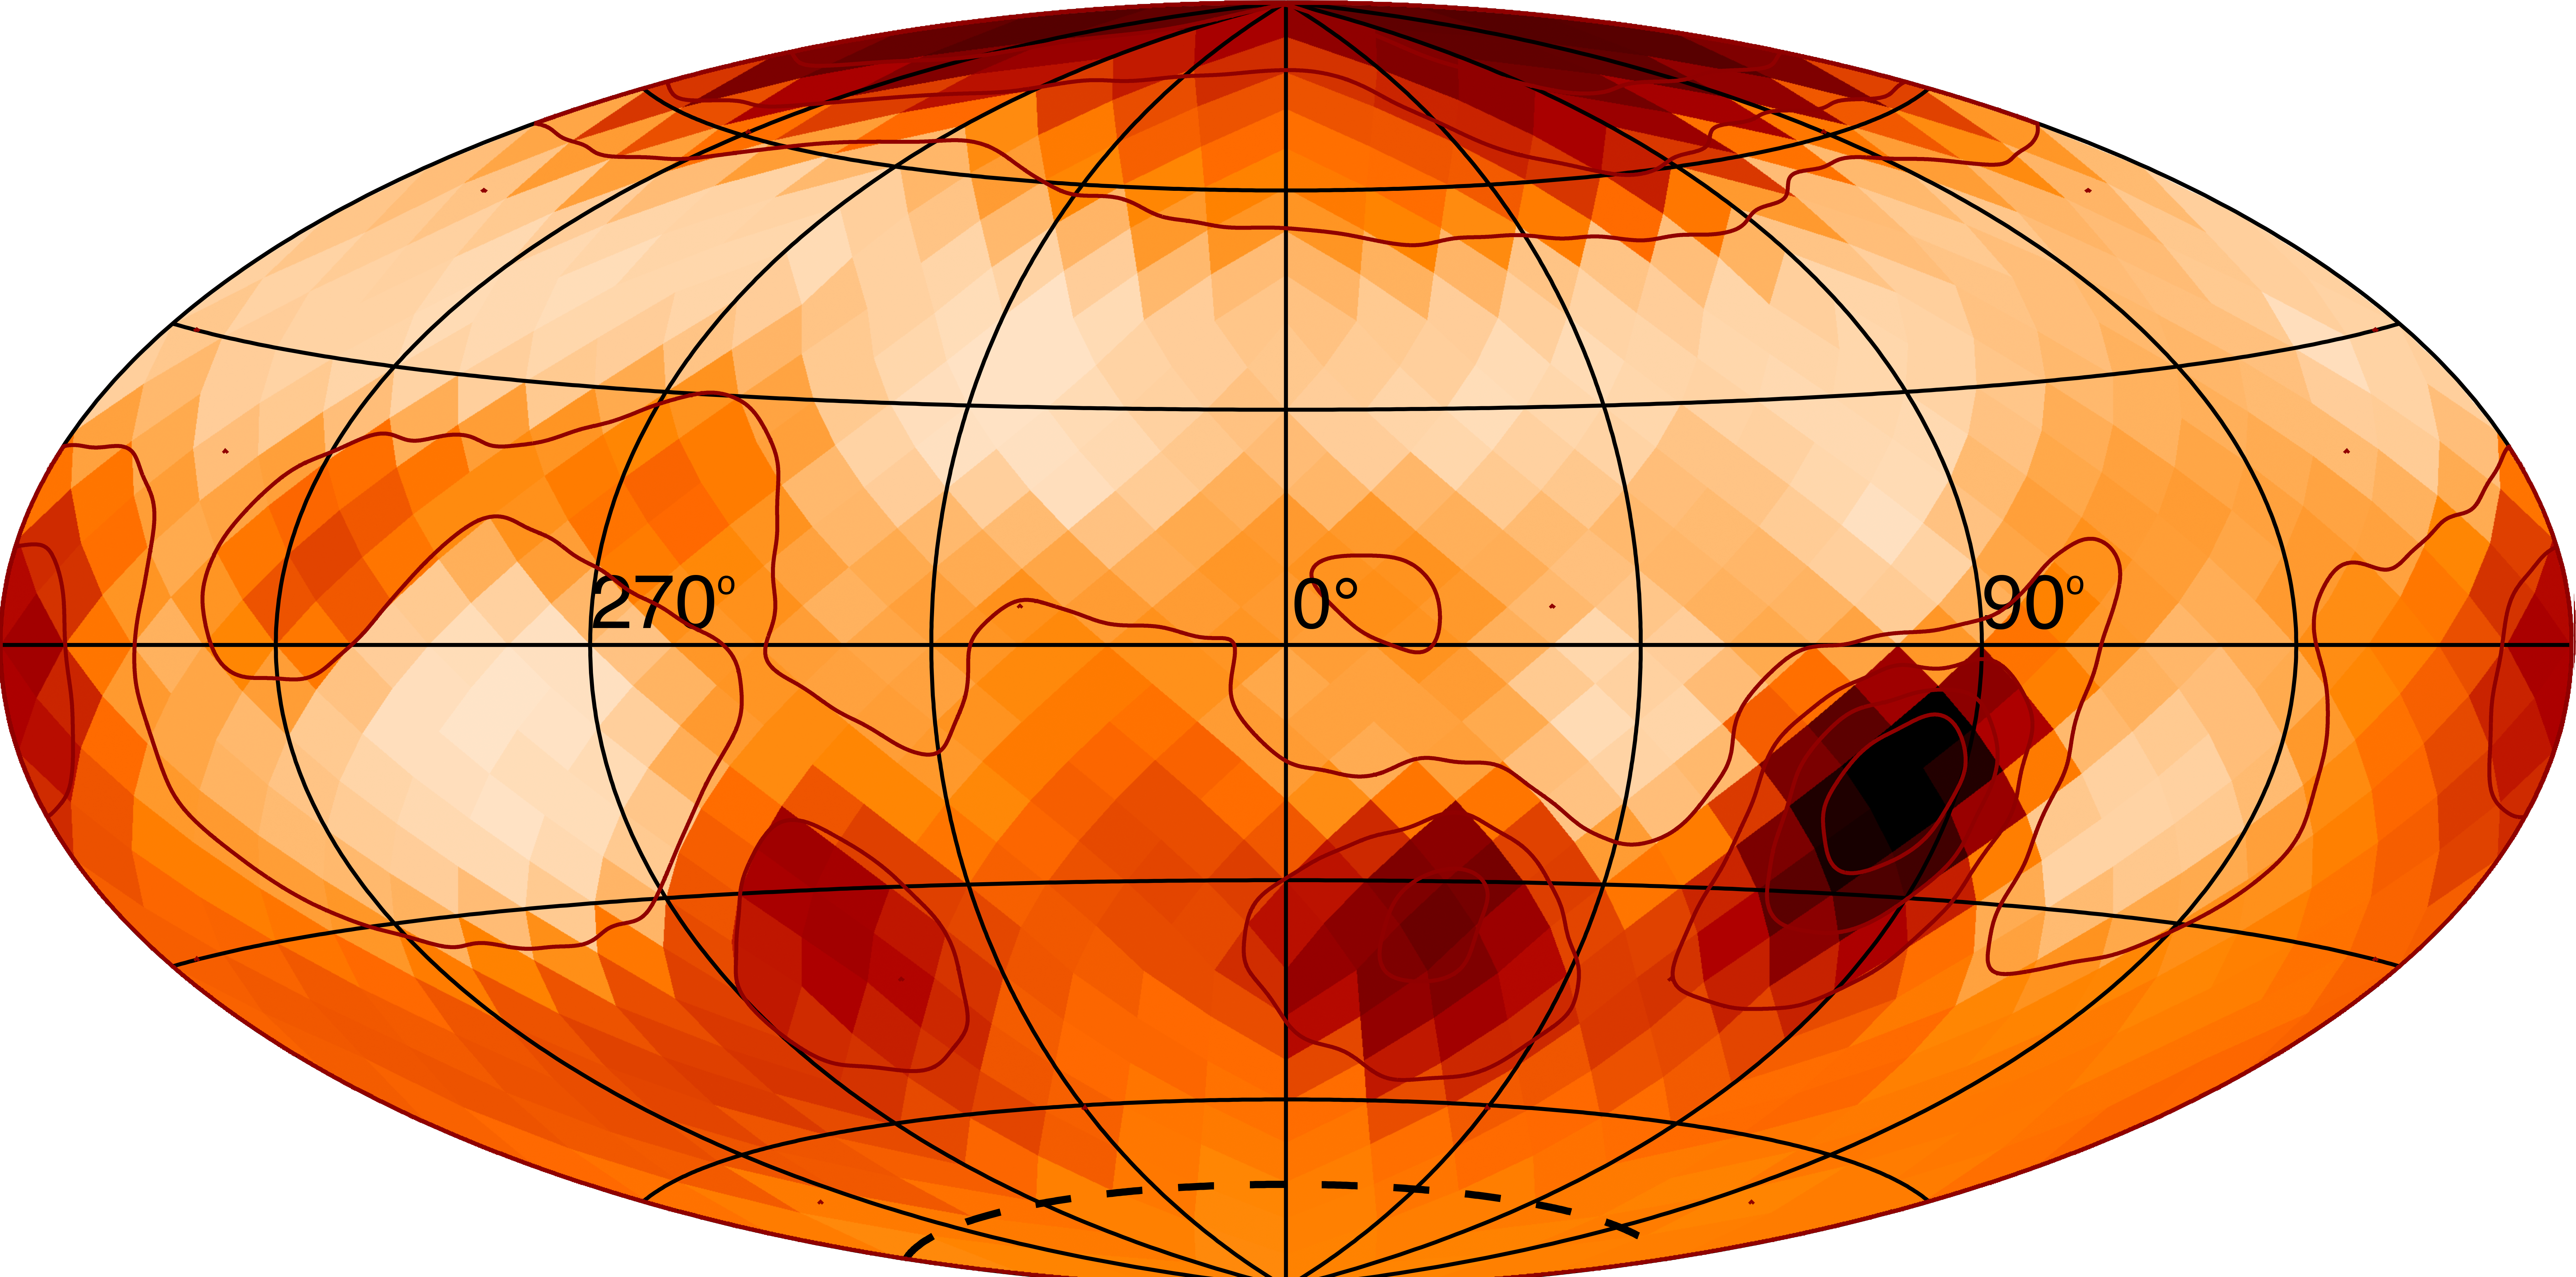

Map of the star zeta Andromedae

A map of the magnetically active star, zeta Andromedae, showing the starspots identified by Rachael Roettenbacher, winner of the 2017 Olivier Chesneau Prize for her thesis entitled “Shifting the Starspot Paradigm through Imaging Magnetic Structures and Evolution”.

Credit: Rachael Roettenbacher